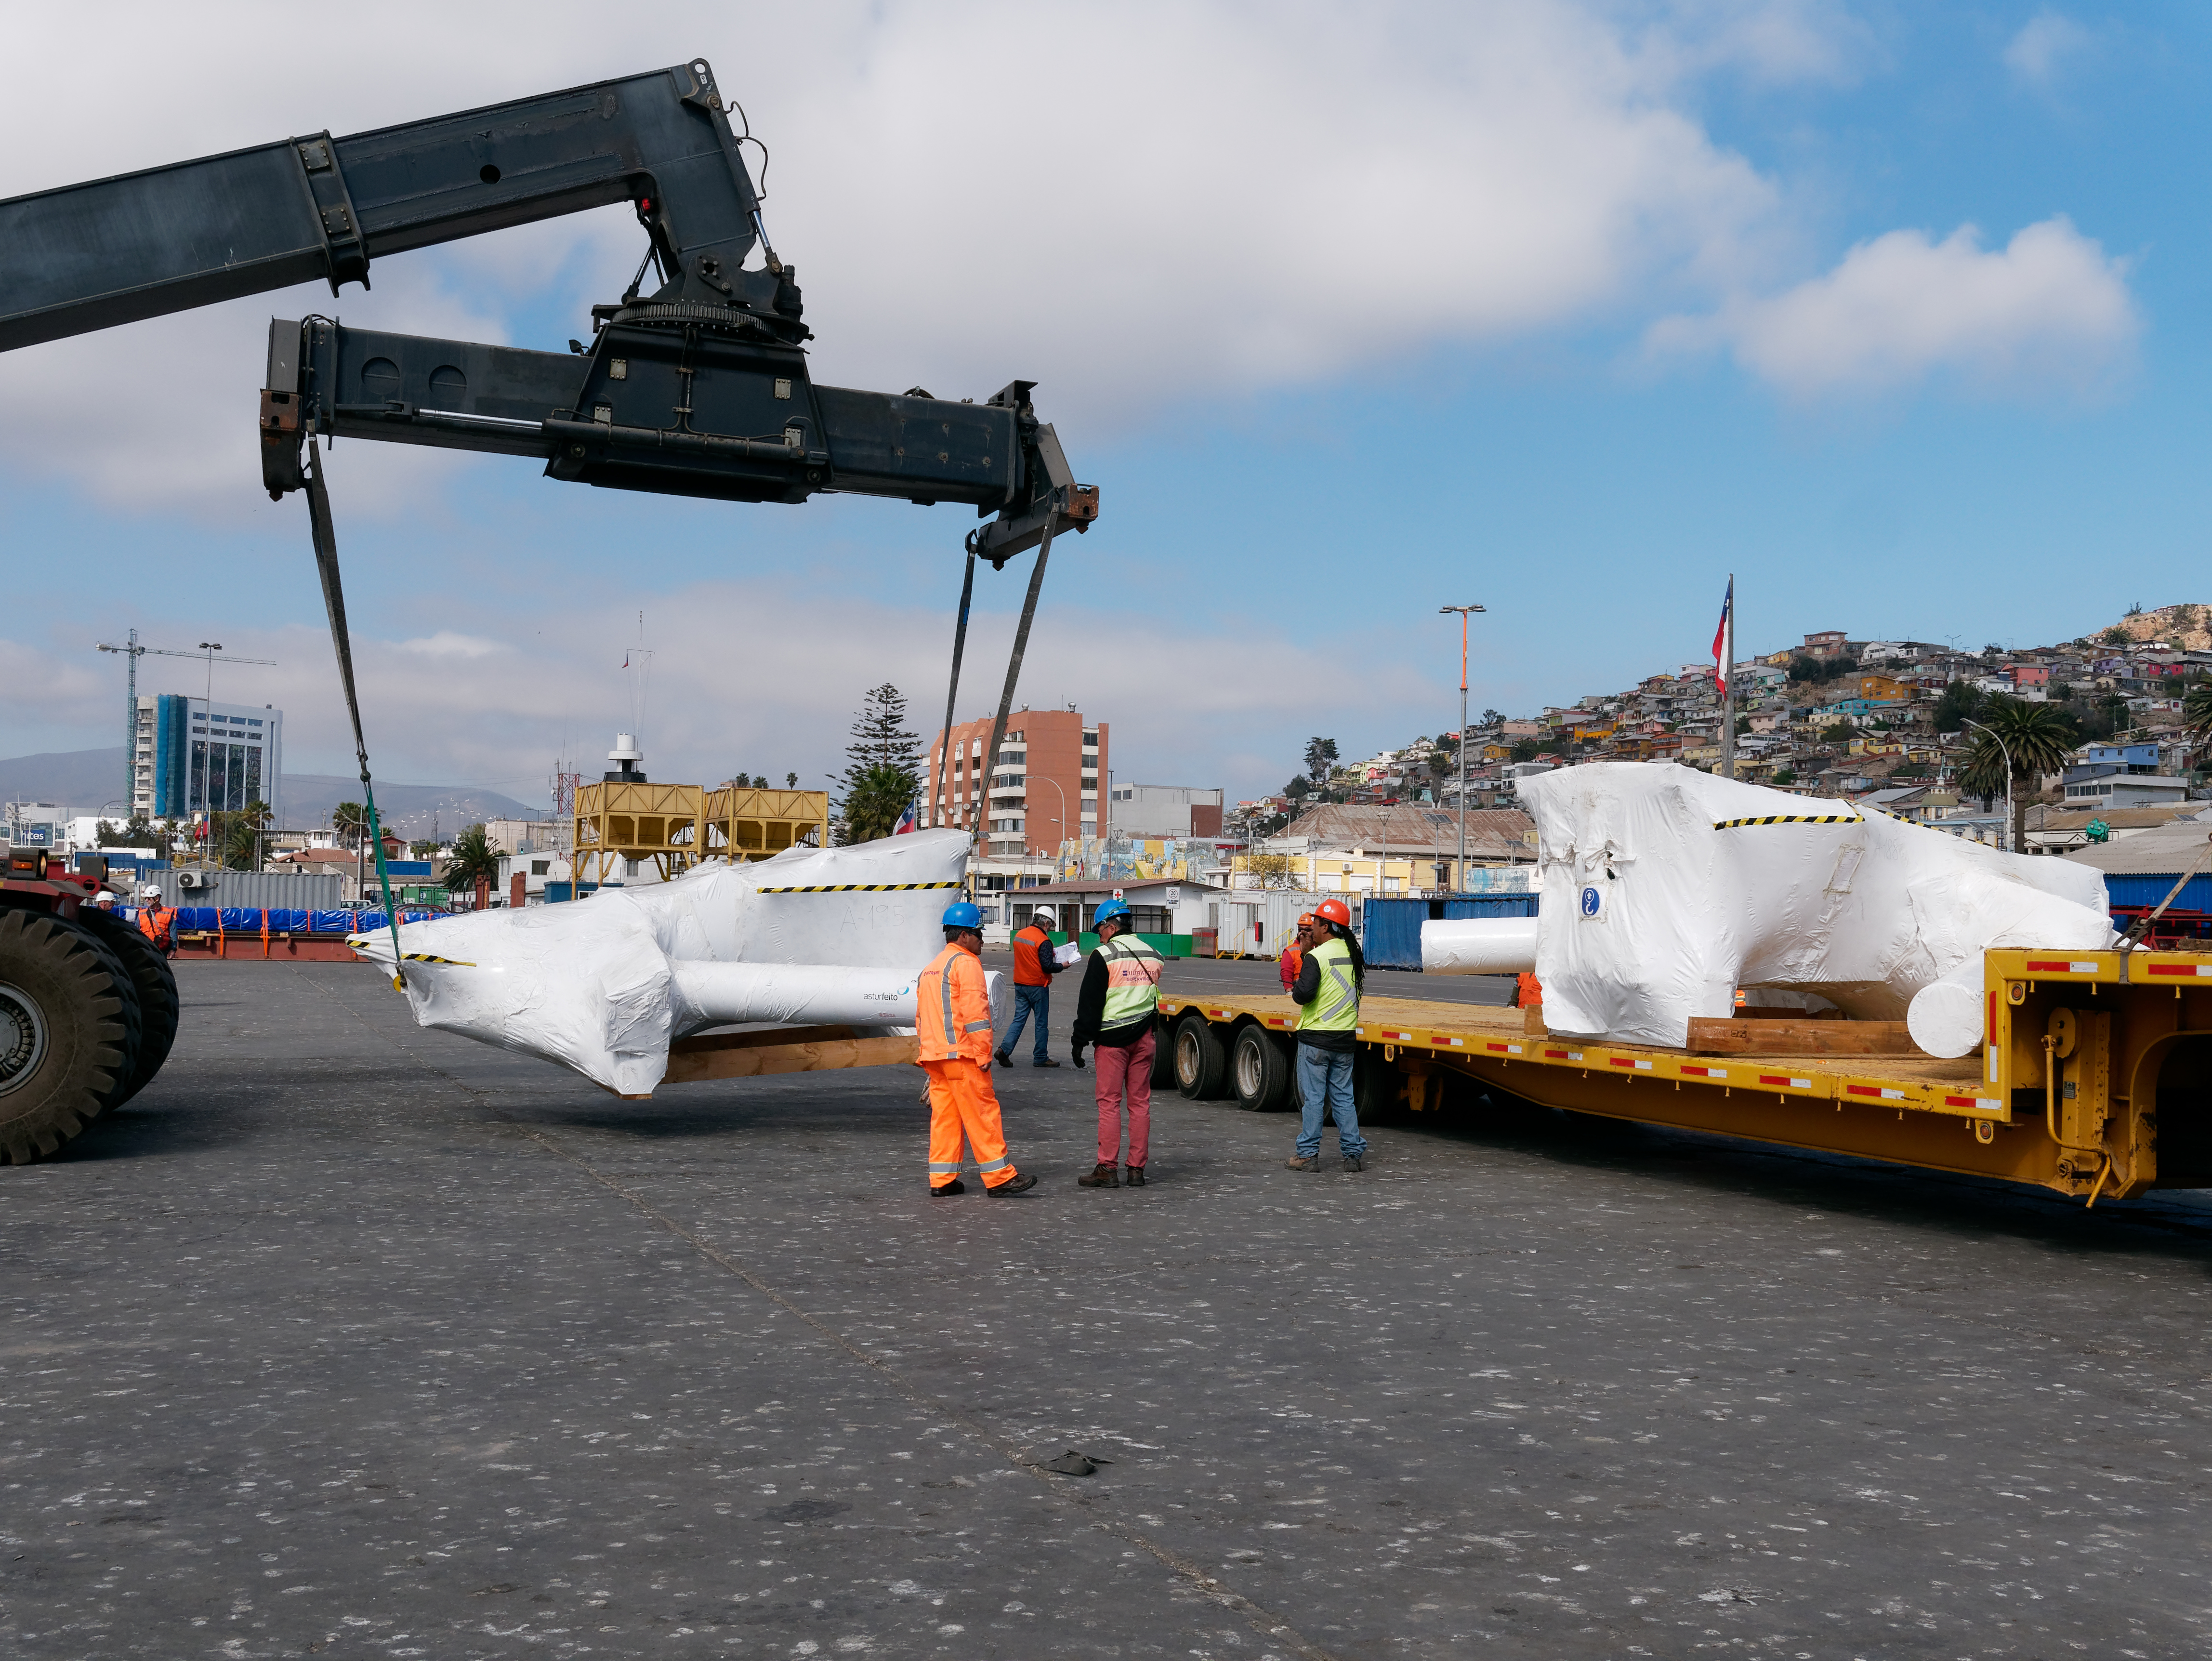

TMA Arrives in Coquimbo

On September 7, 2019, the ship carrying the LSST Telescope Mount Assembly (TMA) arrived in Coquimbo. The TMA was manufactured in Spain, and was disassembled into smaller pieces for shipping. Each piece was marine-wrapped to protect it during transport. Now the pieces will be loaded onboard a fleet of transport vehicles which will carry them to the LSST summit facility on Cerro Pachón.

Credit: Rubin Observatory/NSF/AURA